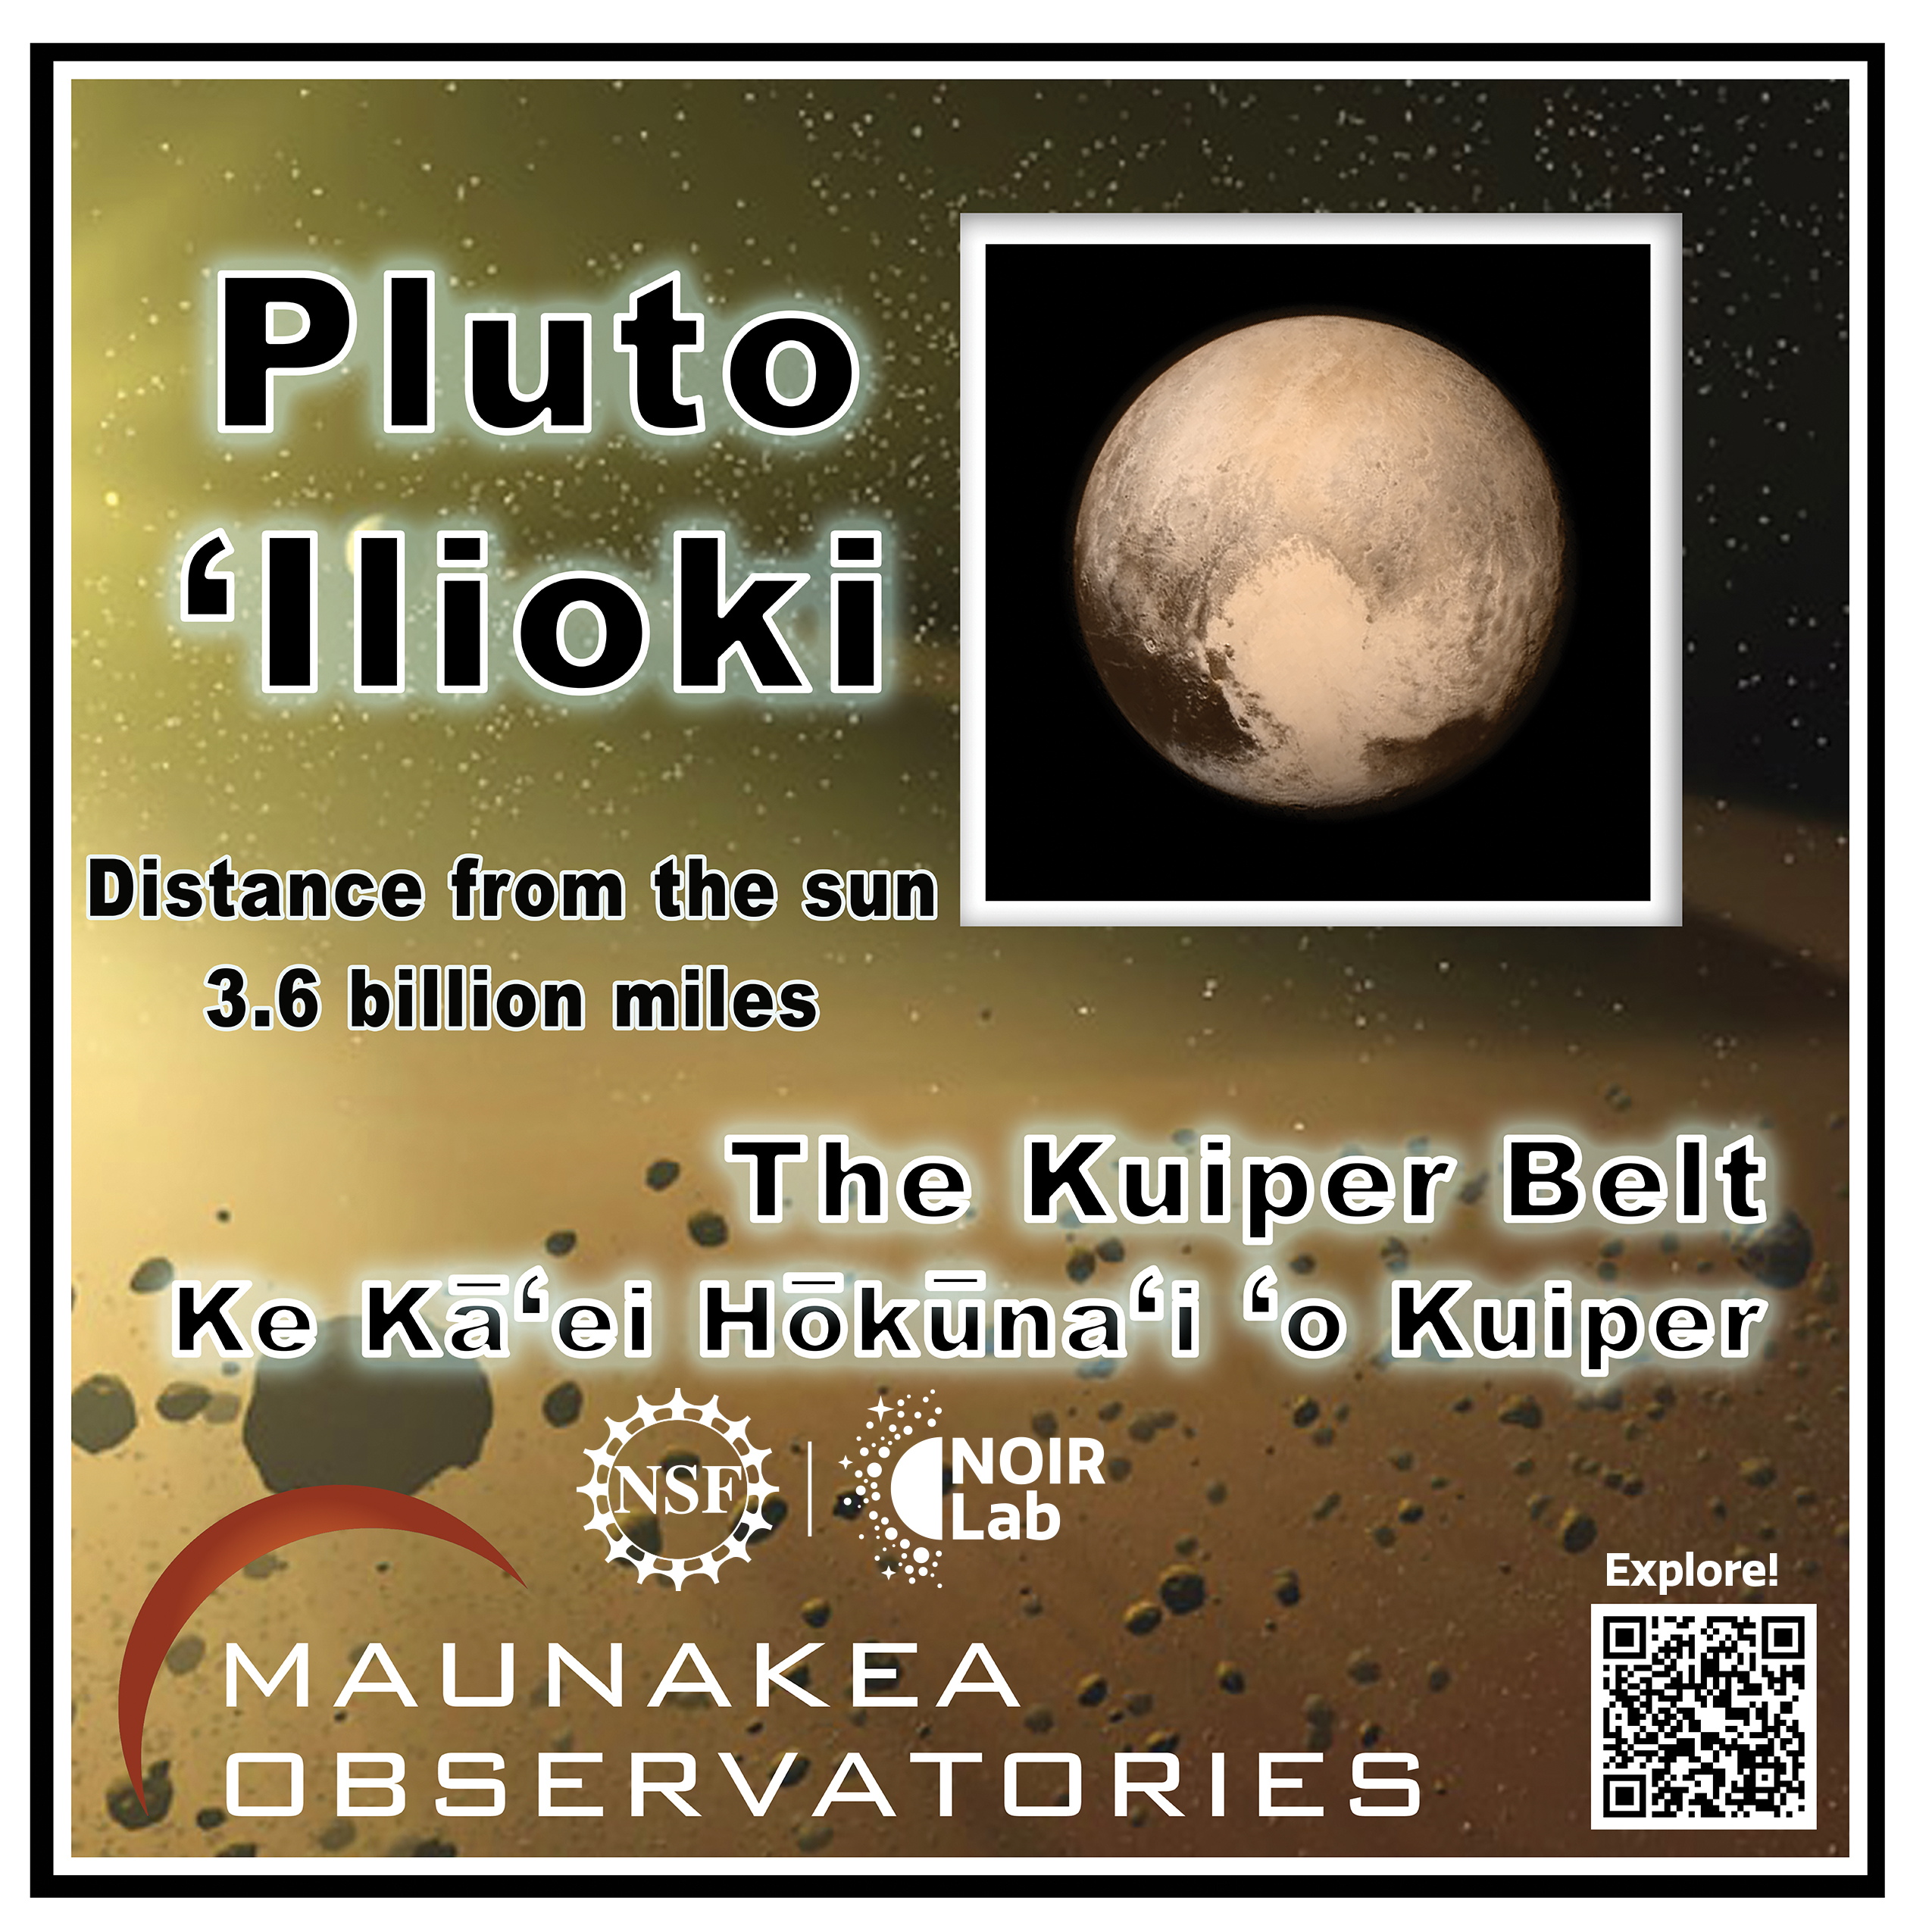

Solar System Walk Decal - Pluto

Credit: Maunakea Astronomy Outreach Committee